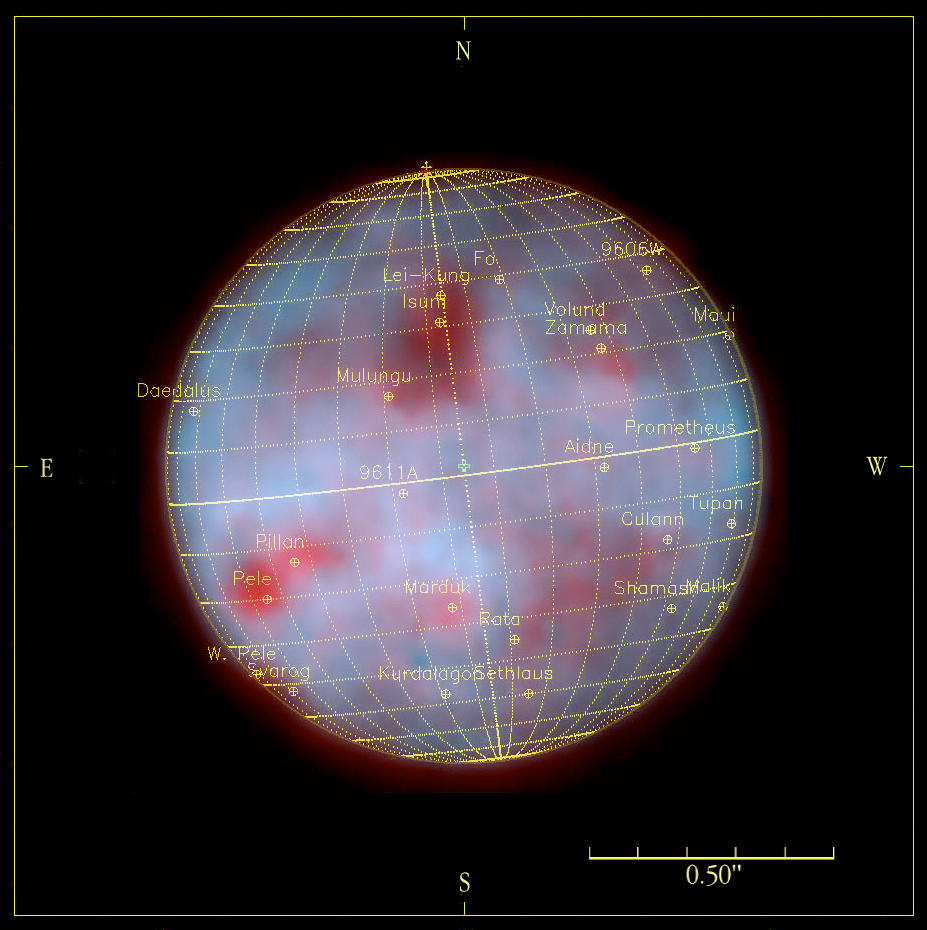

Io

A composite image of Io obtained through a near-infrared, narrow optical filter (Brackett-gamma at wavelength 2.166 µm) and a longer wavelength (L'-filter at 3.8 µm), with a latitude-longitude grid superposed and some of the main surface features identified.

Credit: ESO